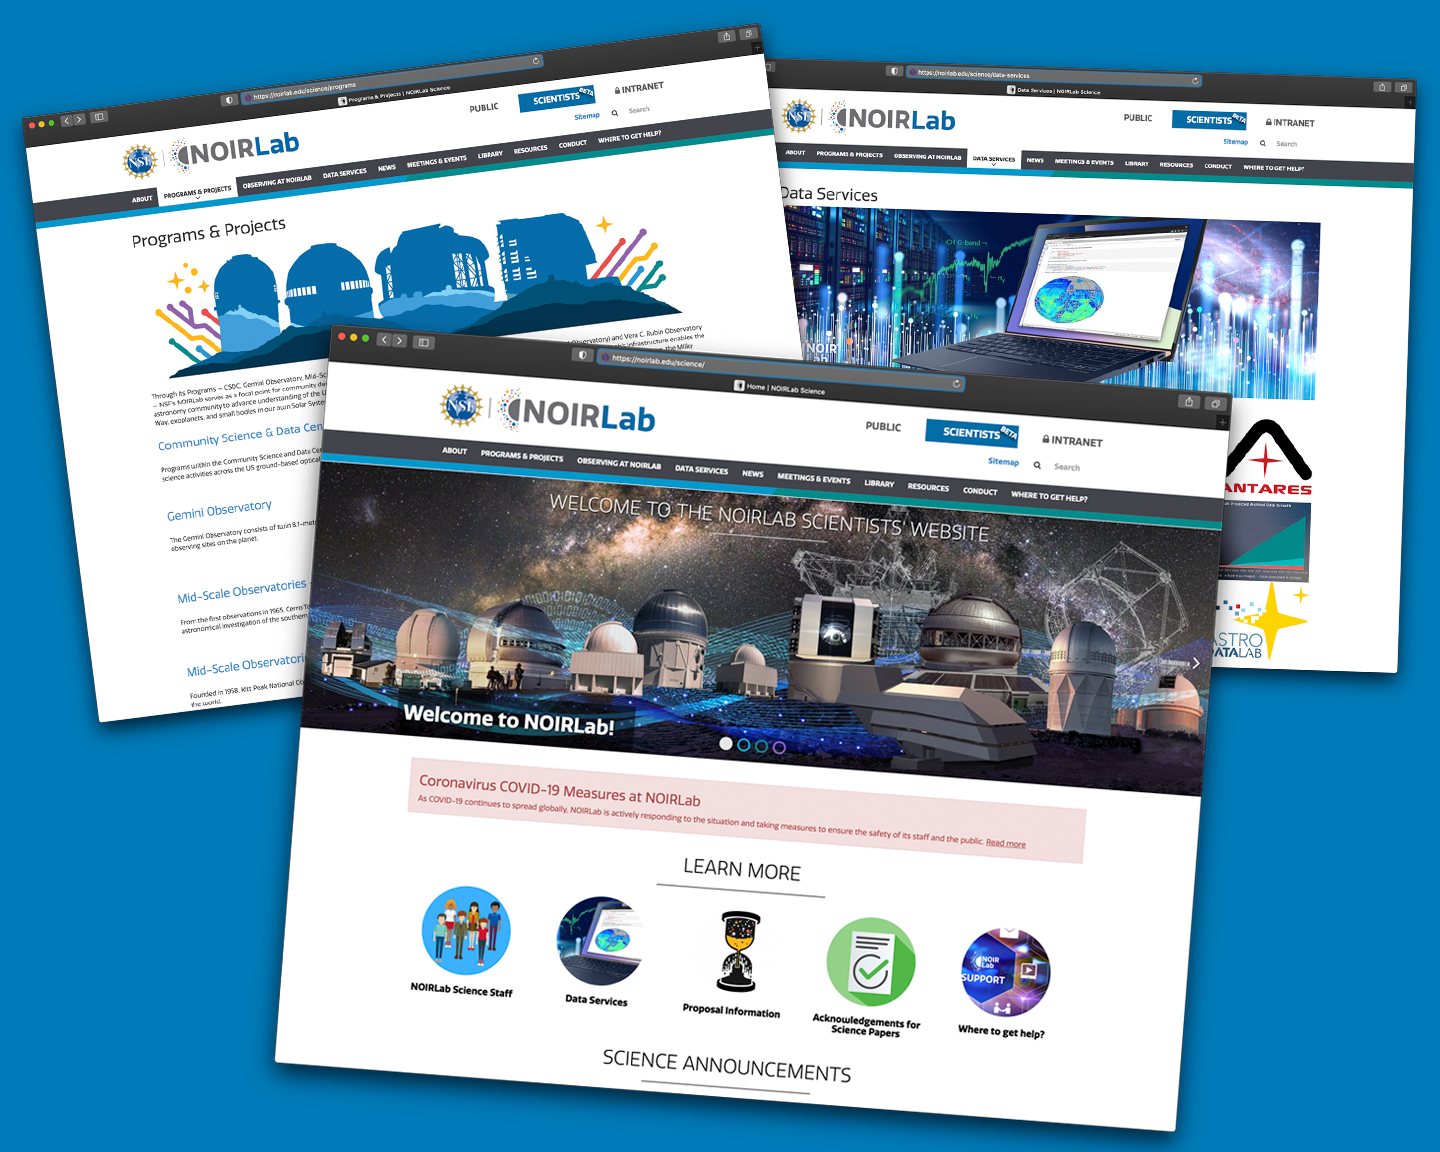

NOIRLab Science website launch

Screenshots from NOIRLab's new science website.

Credit: NOIRLab/NSF/AURA